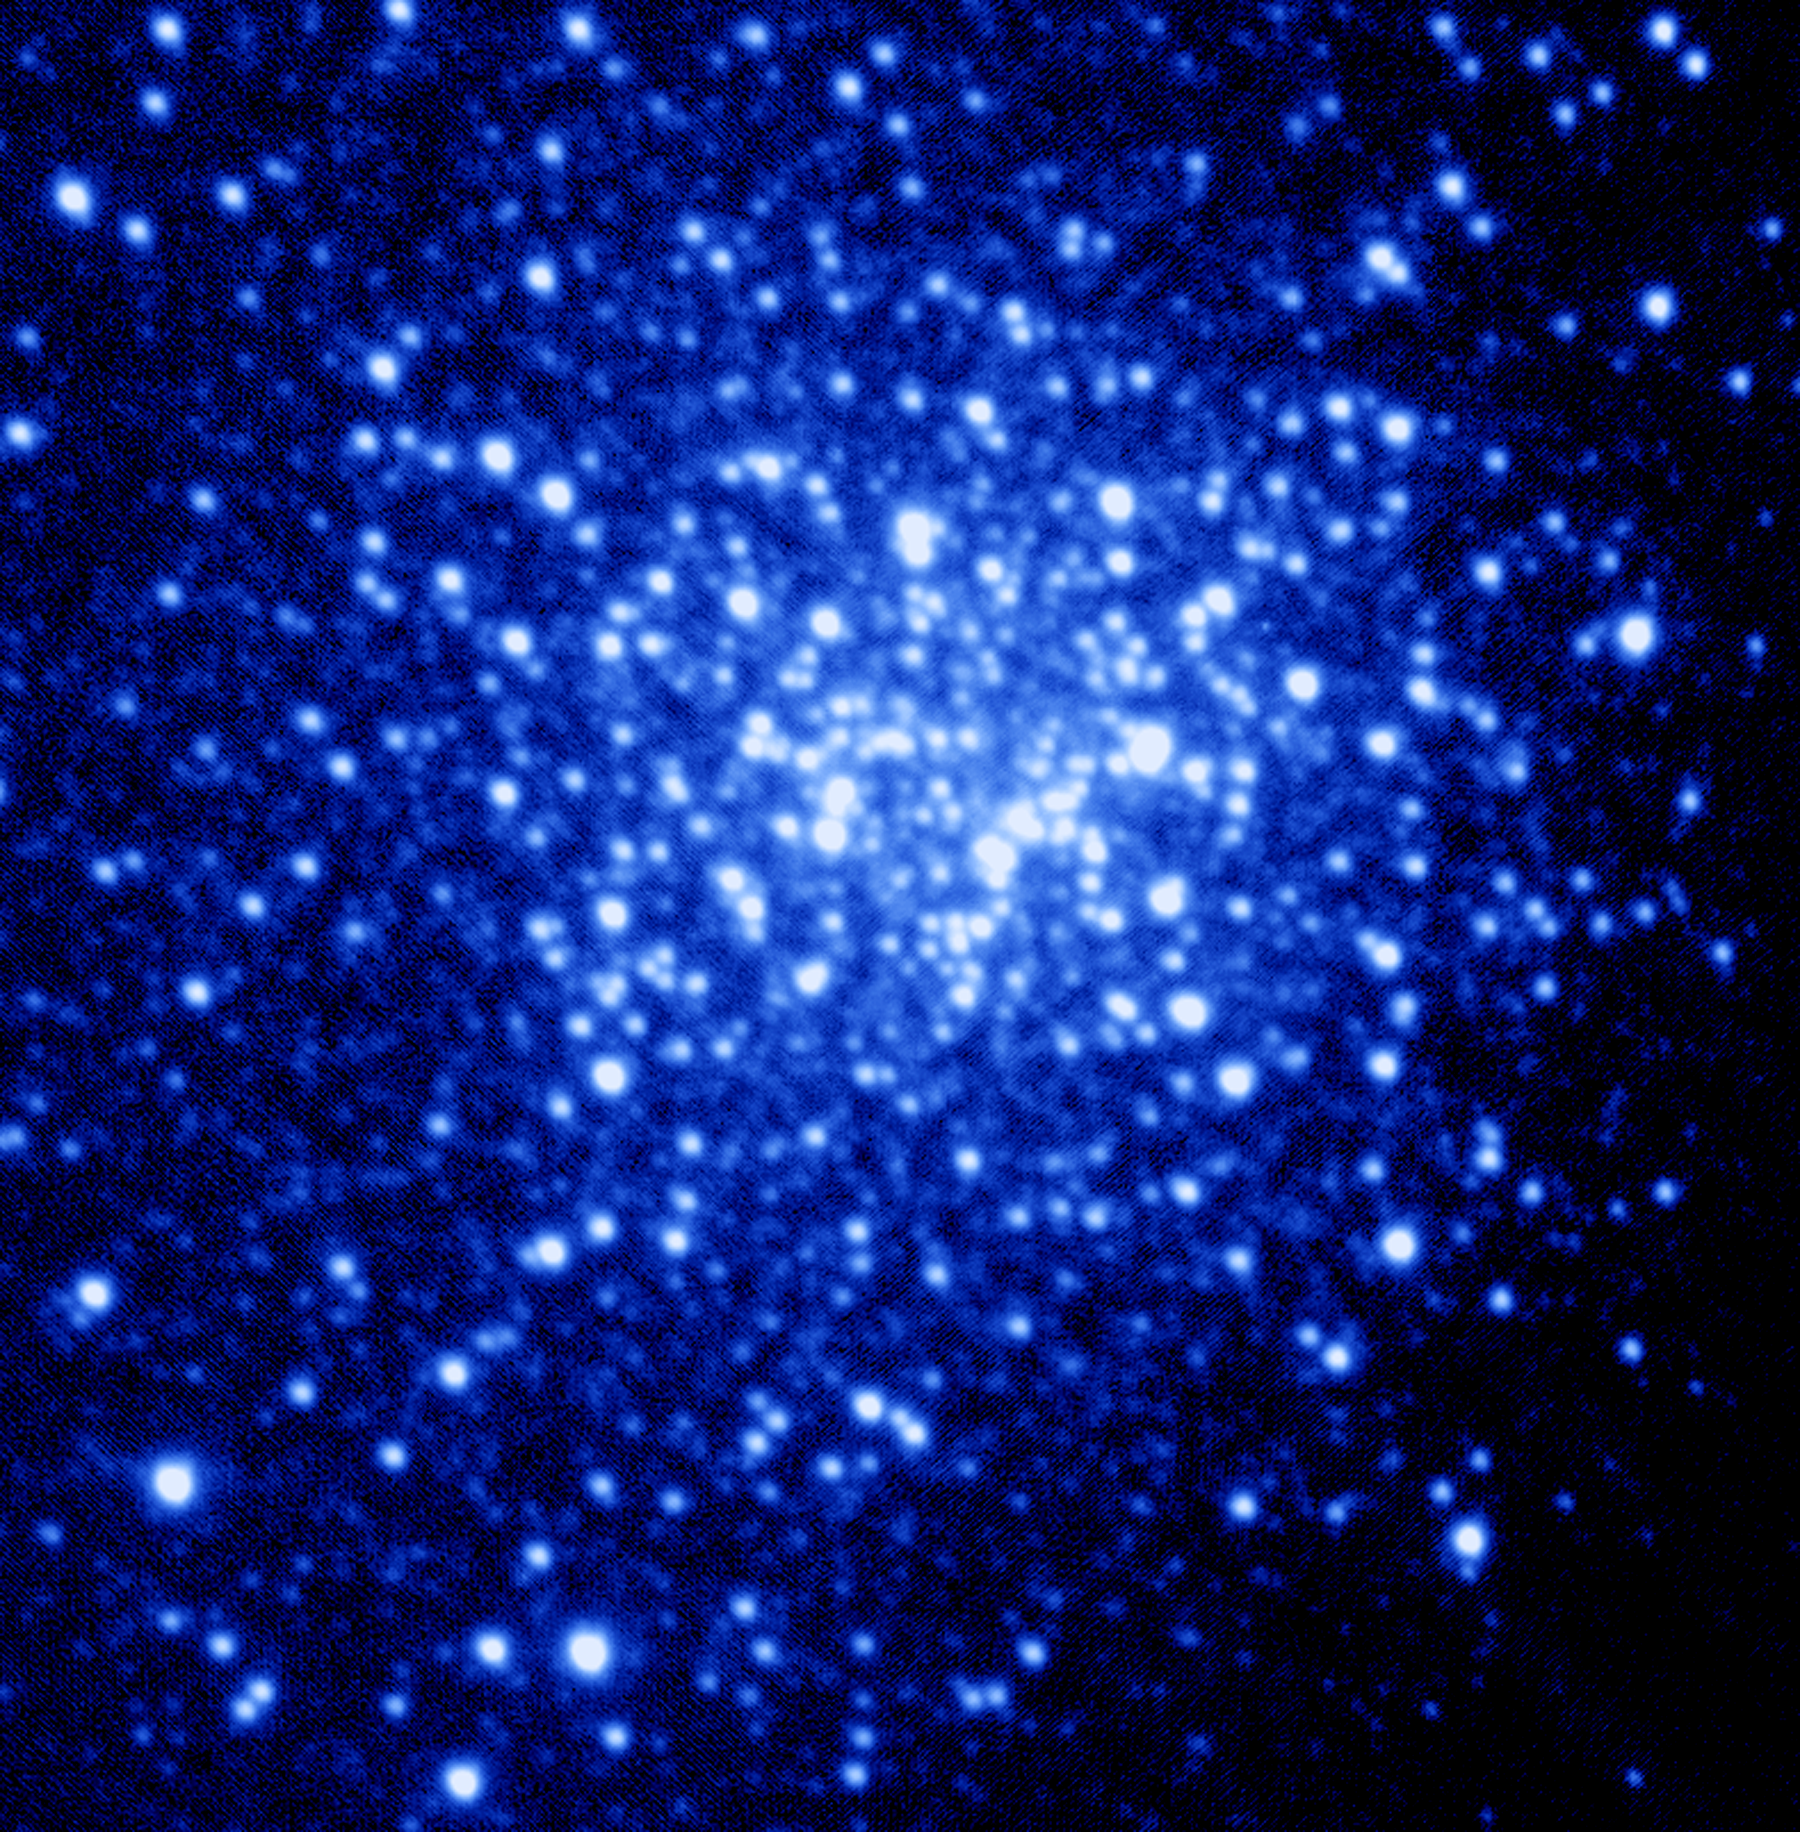

NGC 6934 optical image

An optical image of the globular cluster NGC6934, taken without using adaptive optics at the Gemini North telescope, and having a resolution of 0.6 arc seconds. For details, please see the composite optical/IR picture and its complete caption.

Credit: International Gemini Observatory, US National Science Foundation, and the University of Hawaii Institute for Astronomy.